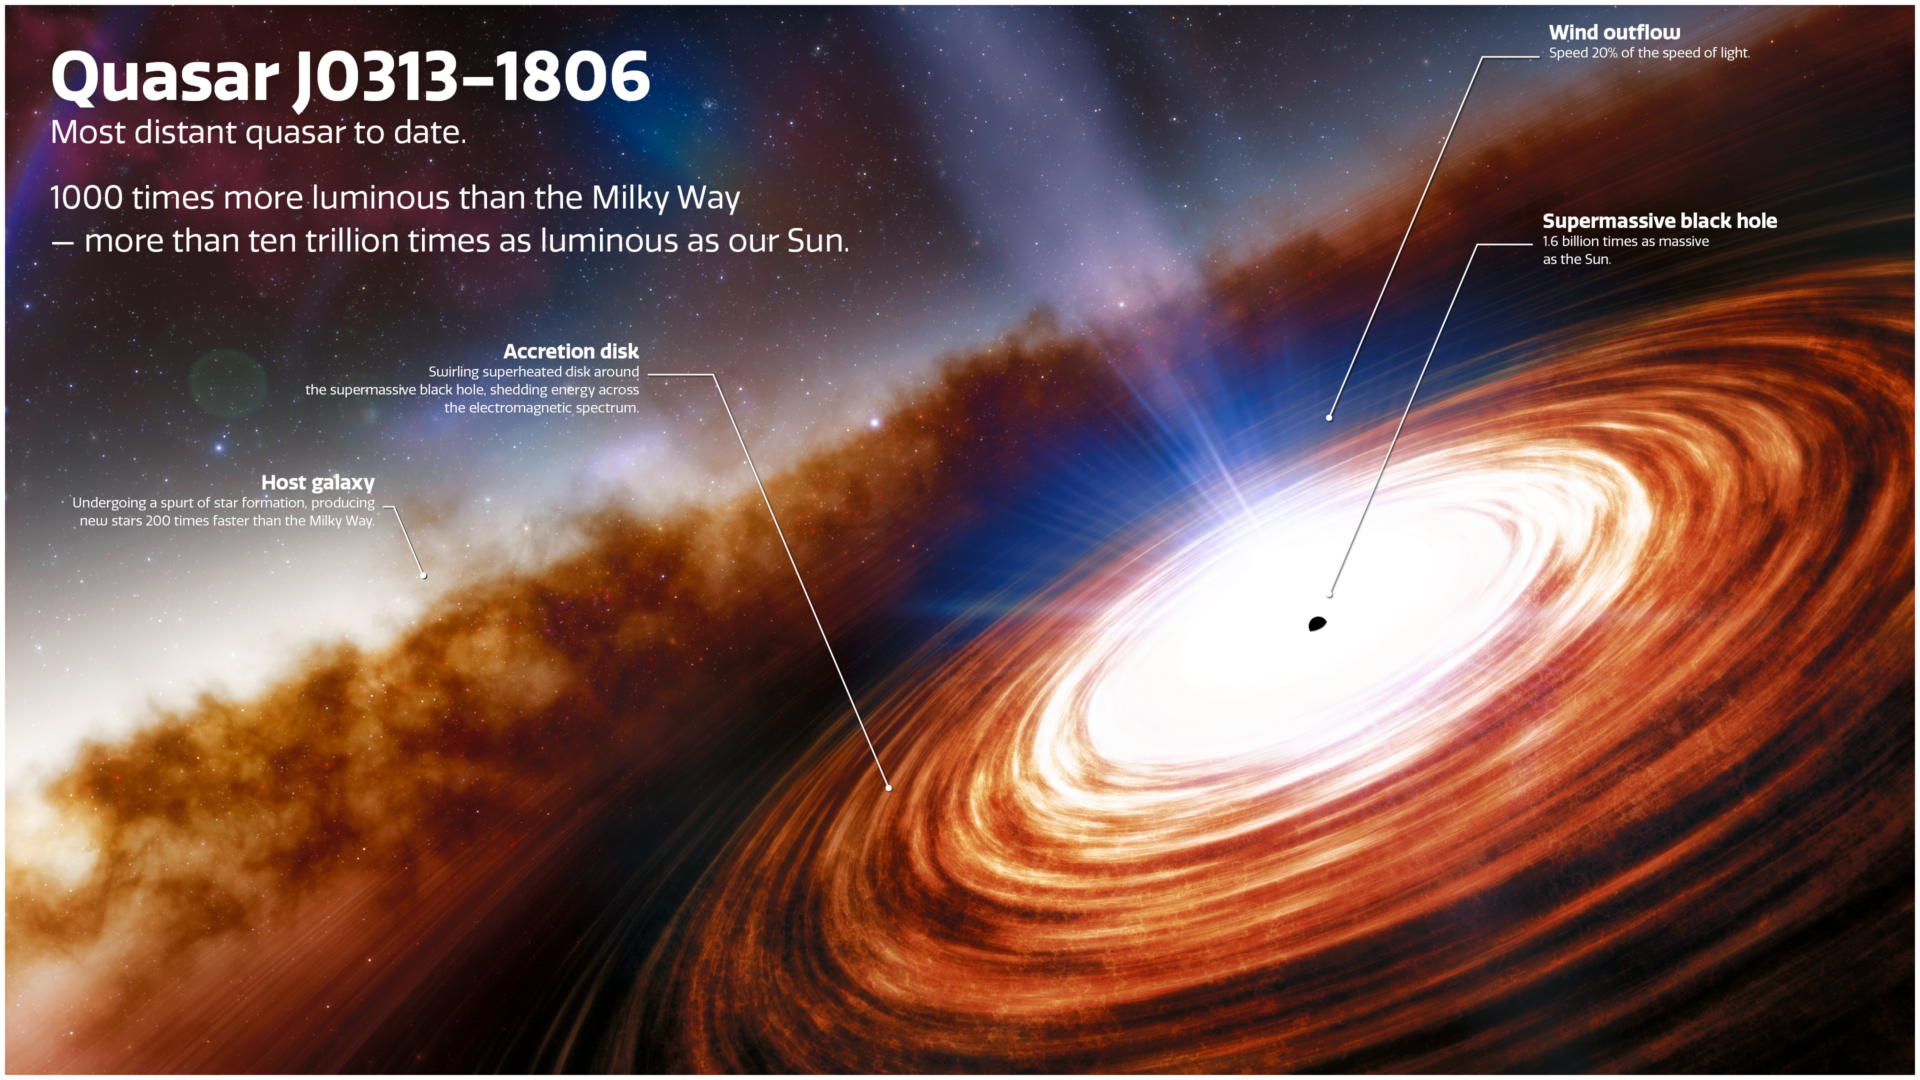

Quasar J0313–1806

Credit: NOIRLab/NSF/AURA/J. da Silva